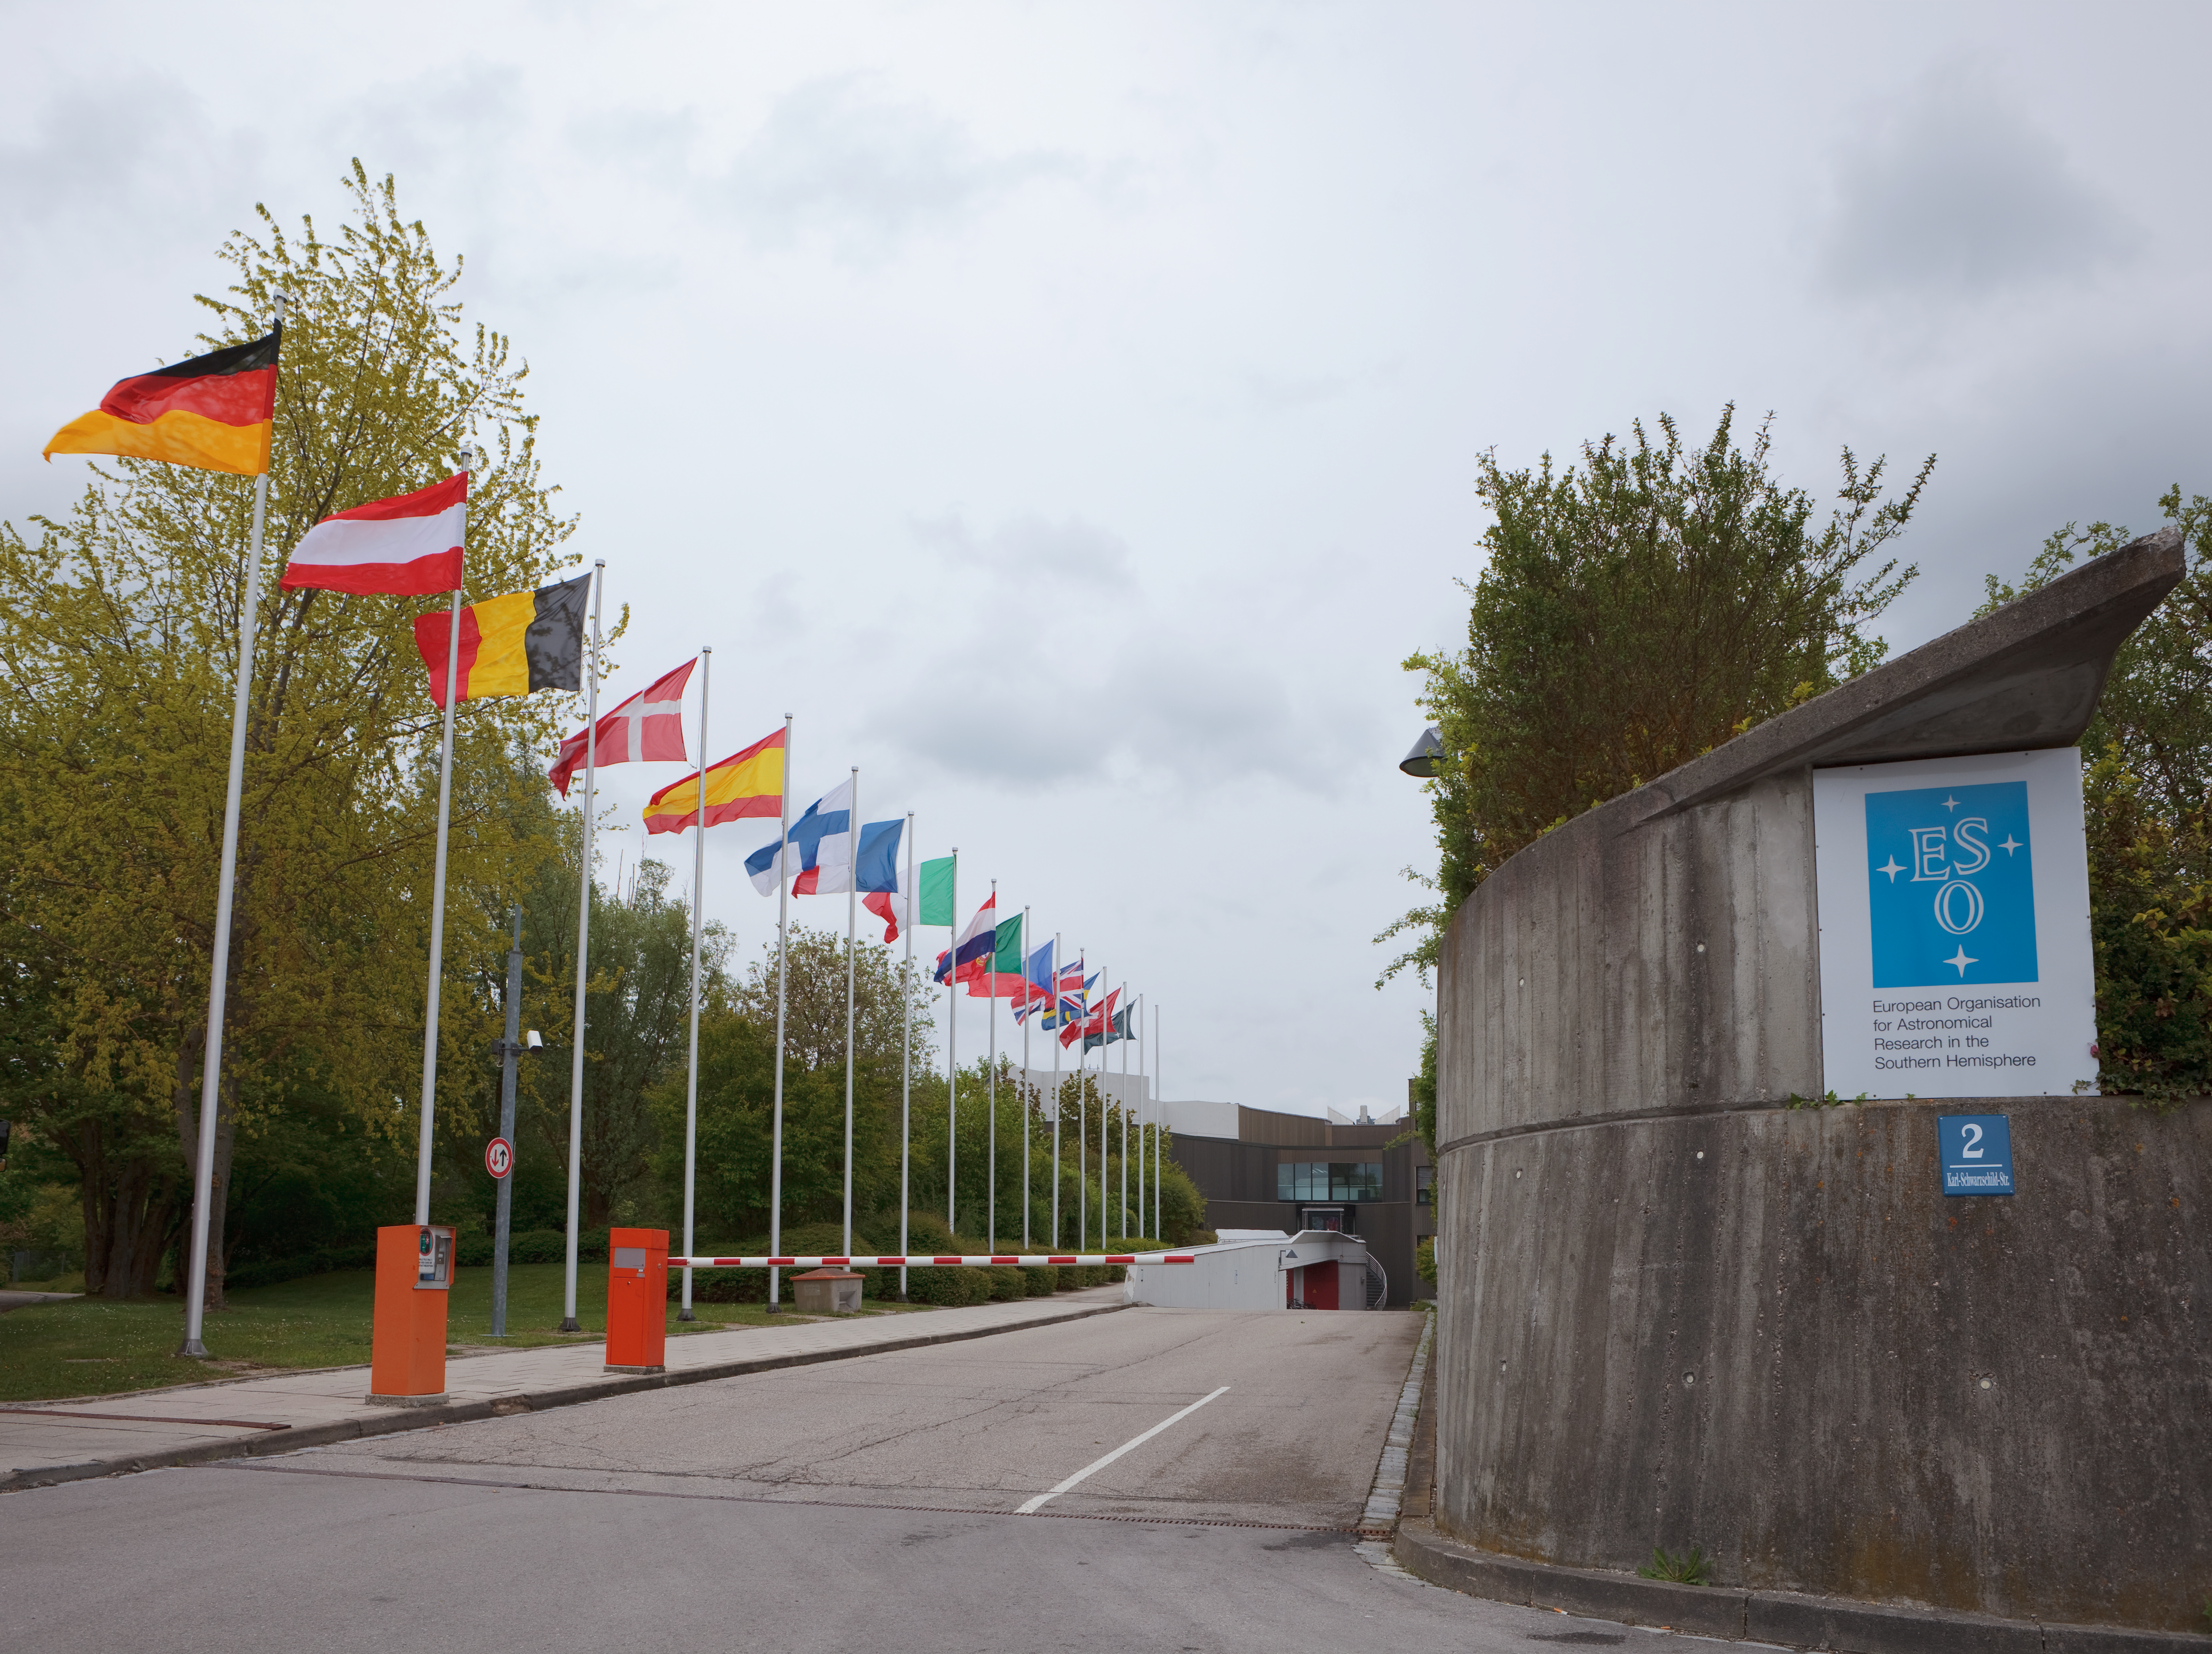

ESO flags

The flags of the ESO Member States, at the entrance to the ESO Headquarters in Garching, near Munich (Germany). This image was obtained in March 2009.

Credit: ESO